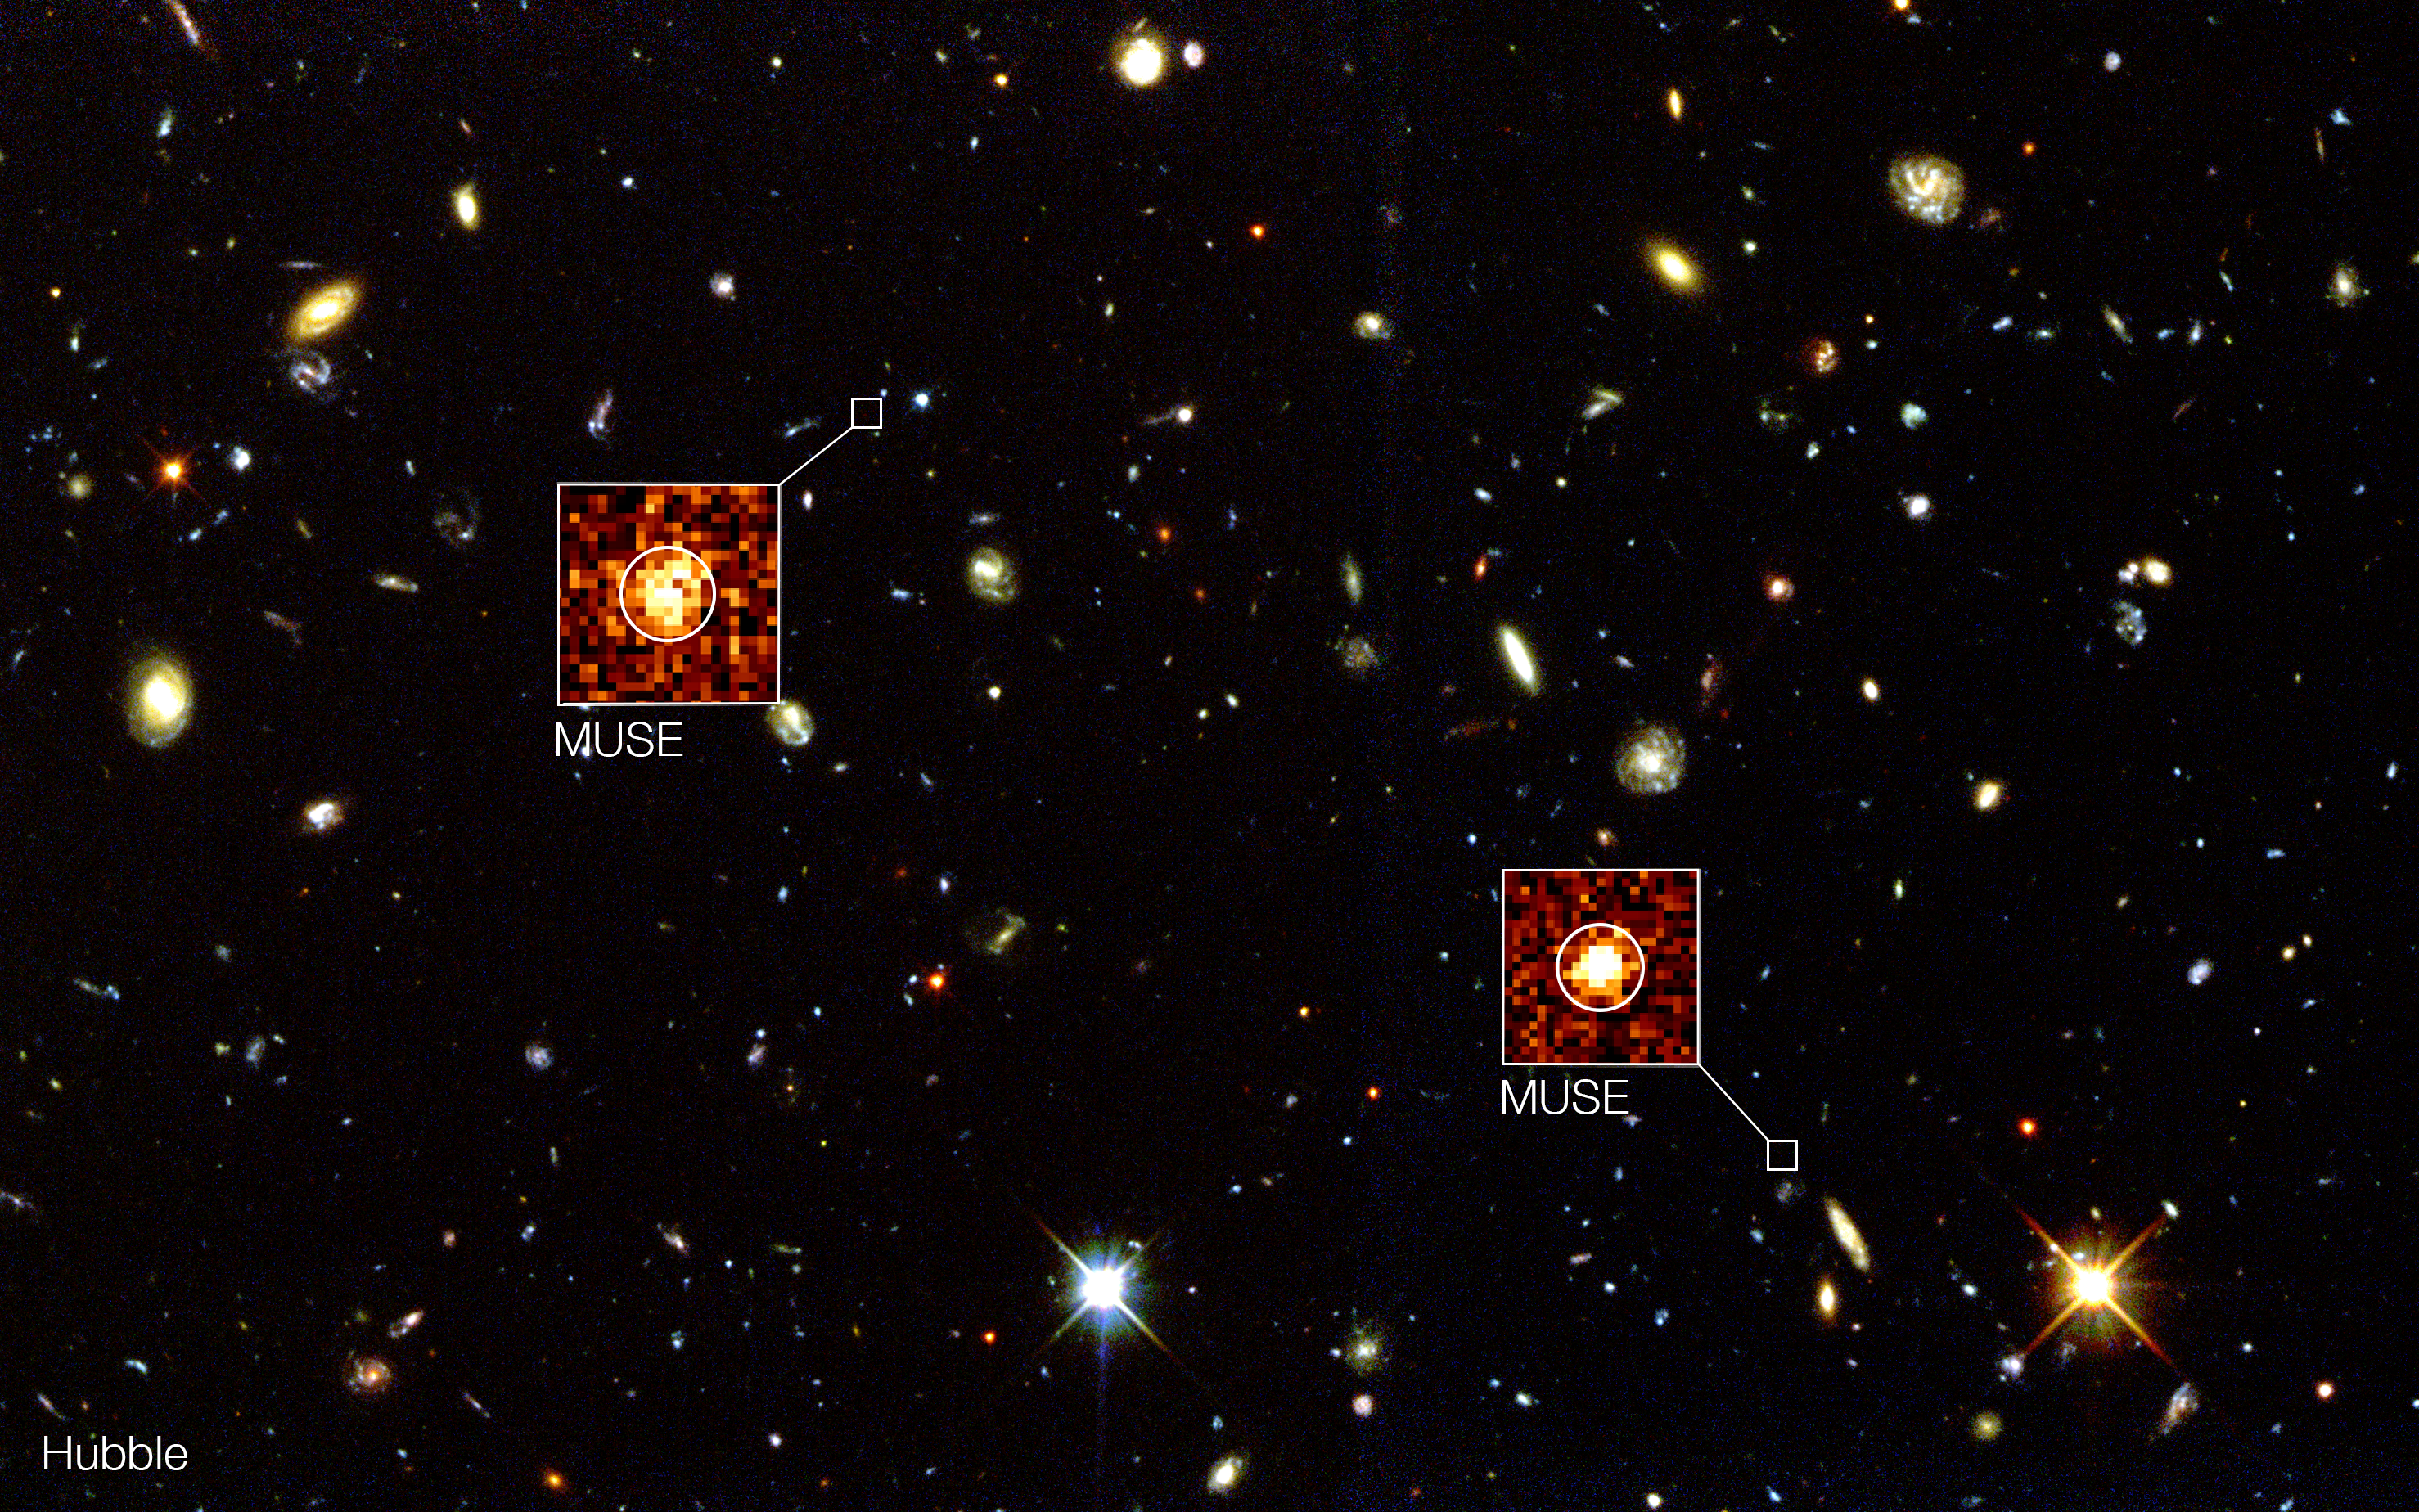

MUSE goes beyond Hubble in the Hubble Deep Field South

The background image in this composite shows the NASA/ESA Hubble Space Telescope image of the region known as the Hubble Deep Field South. New observations using the MUSE instrument on ESO's Very Large Telescope have detected remote galaxies that are not visible to Hubble. Two examples are highlighted in this composite view. These objects are completely invisible in the Hubble picture but show up strongly in the appropriate parts of the three-dimensional MUSE data.

Credit: ESO/MUSE Consortium/R. Bacon